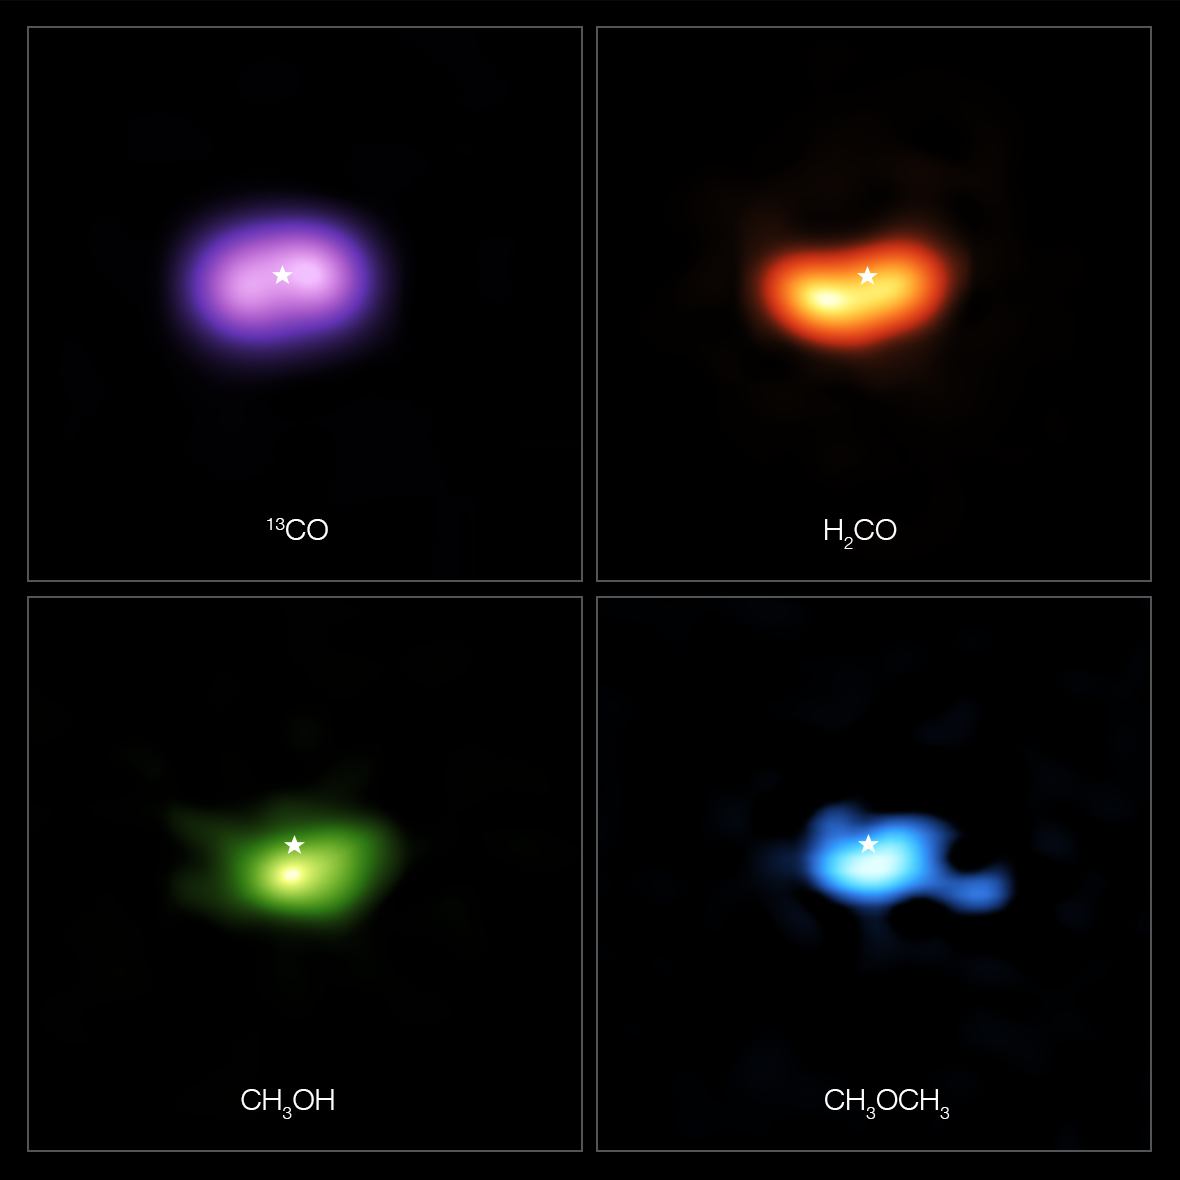

Molecules in the disc around the star IRS 48

These images from the Atacama Large Millimeter/submillimeter Array (ALMA) show where various gas molecules were found in the disc around the IRS 48 star, also known as Oph-IRS 48. The disc contains a cashew-nut-shaped region in its southern part, which traps millimetre-sized dust grains that can come together and grow into kilometre-sized objects like comets, asteroids and potentially even planets. Recent observations spotted several complex organic molecules in this region, including formaldehyde (H2CO; orange), methanol (CH3OH; green) and dimethyl ether (CH3OCH3; blue), the last being the largest molecule found in a planet-forming disc to date. The emission signaling the presence of these molecules is clearly stronger in the disc’s dust trap, while carbon monoxide gas (CO; purple) is present in the entire gas disc. The location of the central star is marked with a star in all four images. The dust trap is about the same size as the area taken up by the methanol emission, shown on the bottom left.

Credit: ALMA (ESO/NAOJ/NRAO)/A. Pohl, van der Marel et al., Brunken et al.